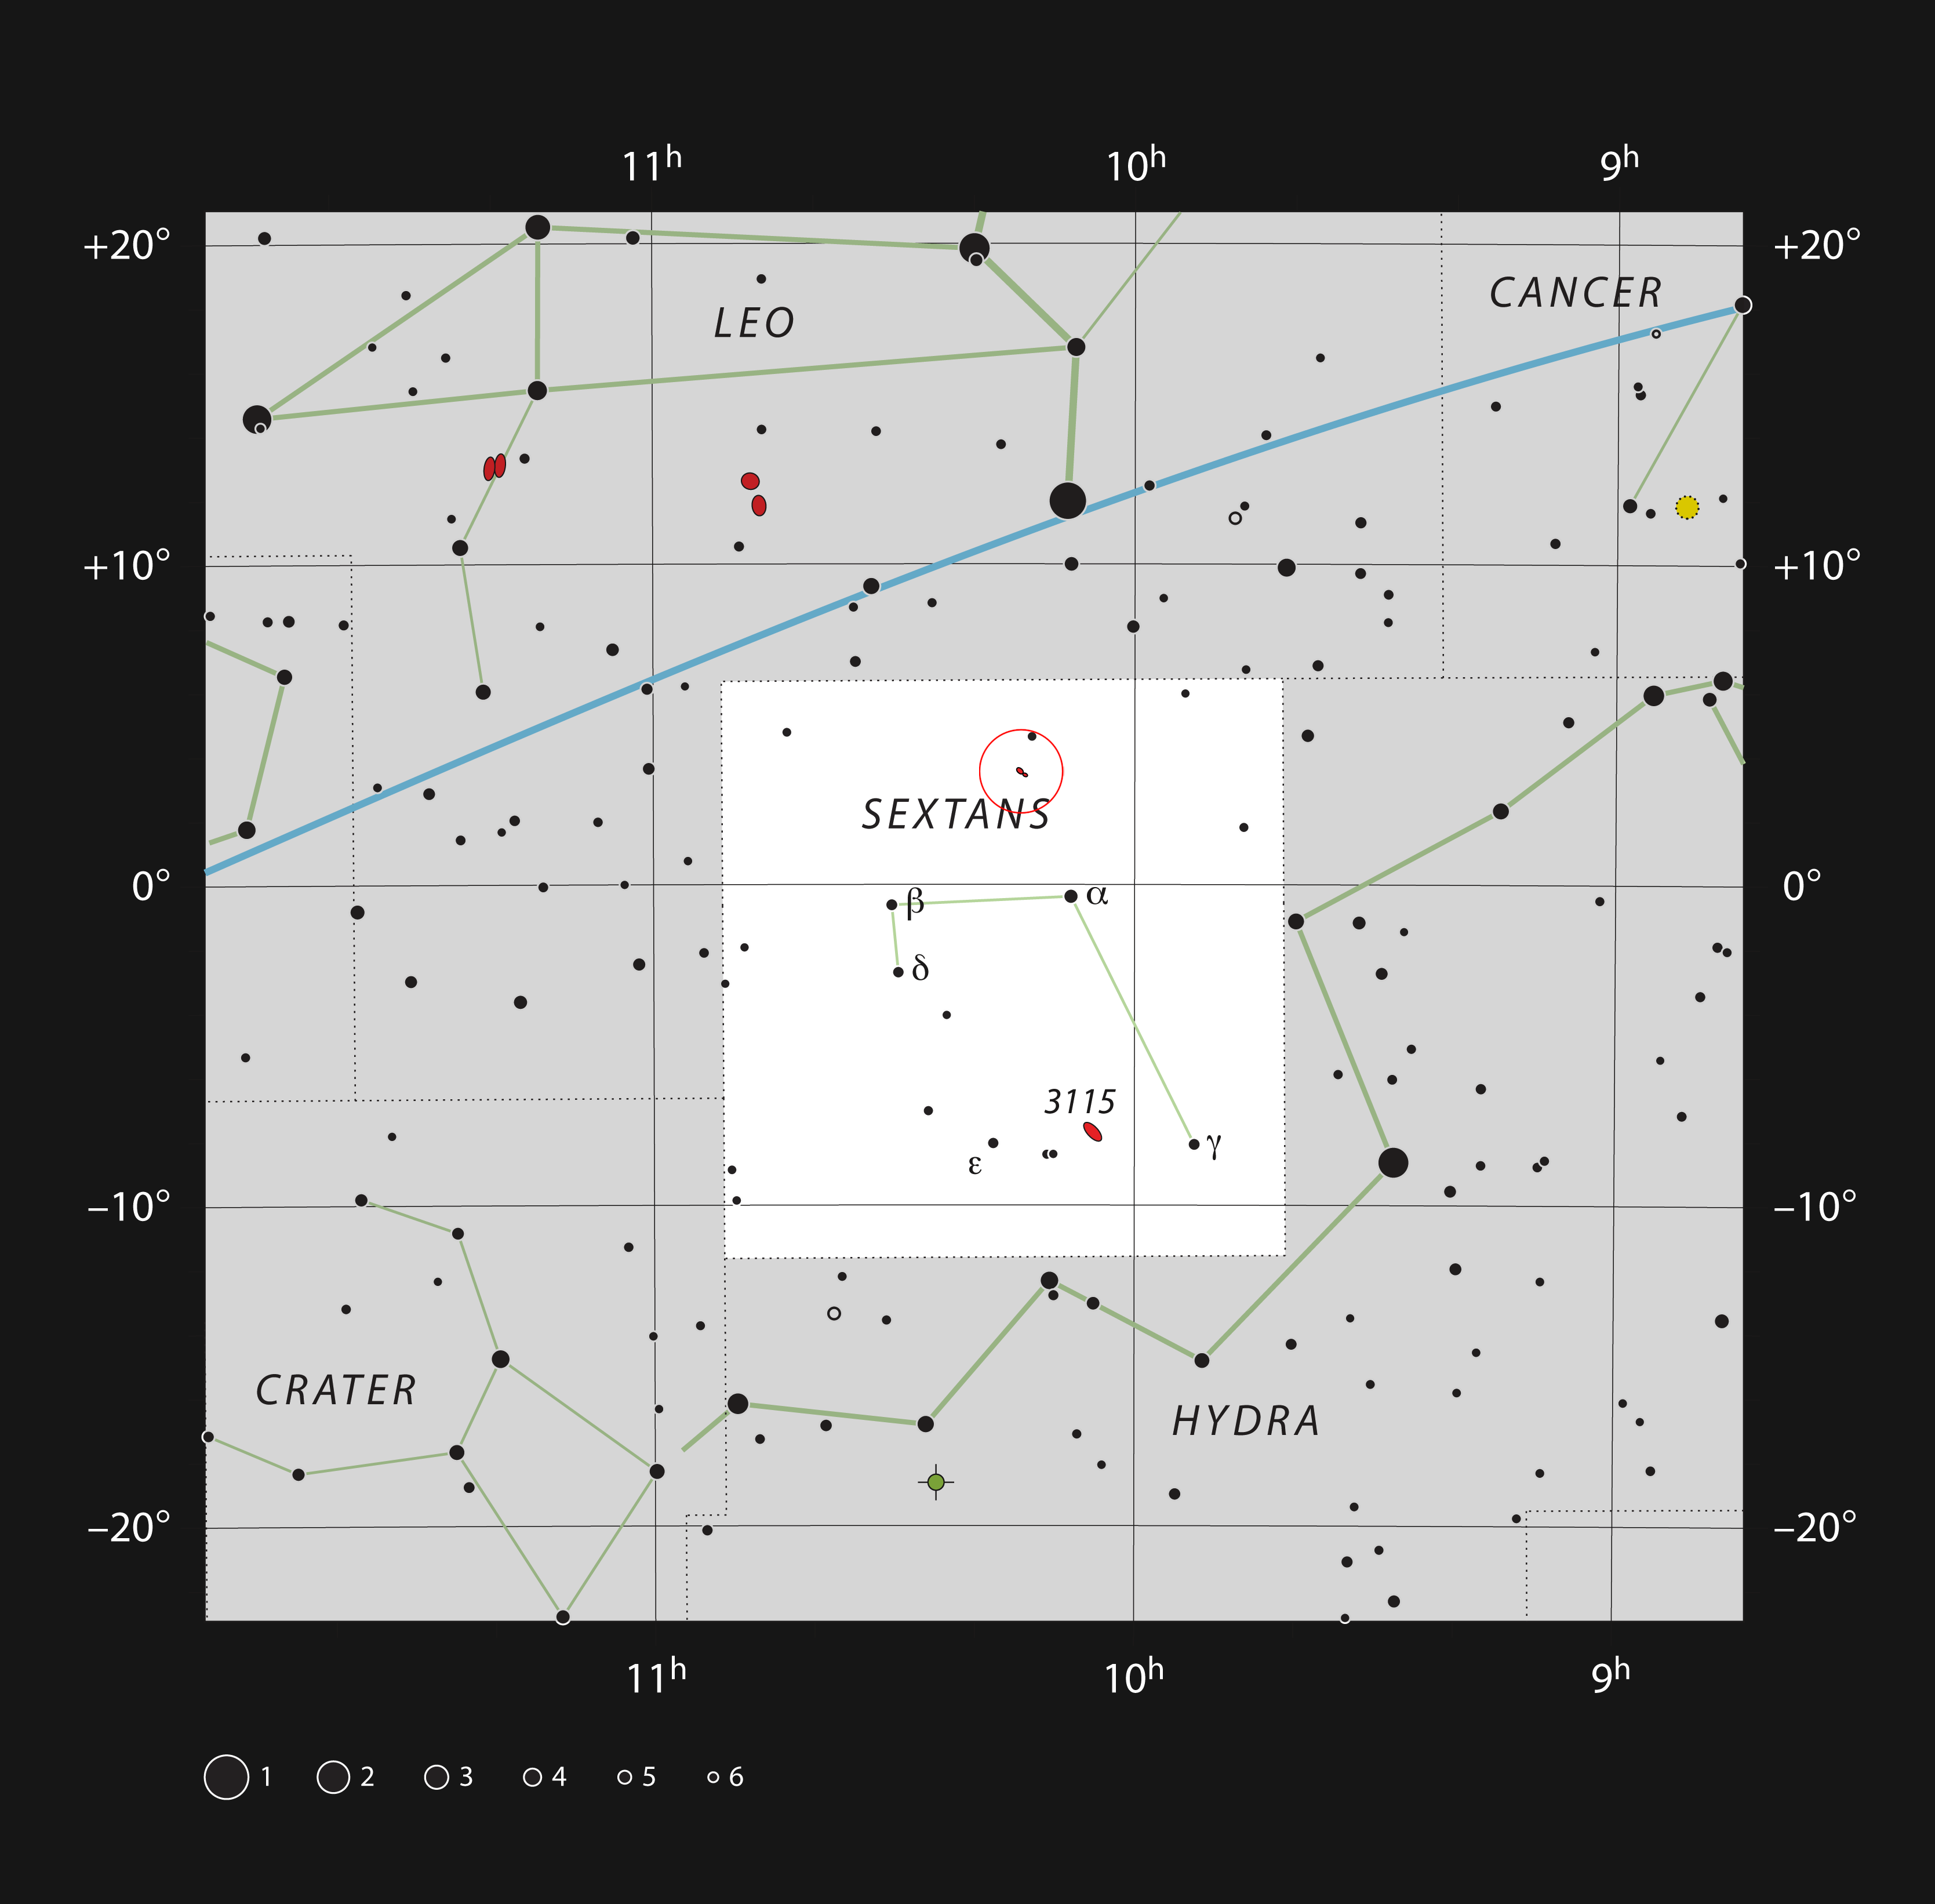

NGC 3169 and NGC 3166 in the constellation of Sextans

This chart shows the location of the disturbed pair of galaxies NGC 3169 and NGC 3166 within the constellation of Sextans (The Sextant). This map shows most of the stars visible to the unaided eye under good conditions, and the galaxies are marked as red ellipses within a red circle. Through a moderate-sized amateur telescope these objects can easily be seen as two faint glows.

Credit: ESO, IAU and Sky & Telescope